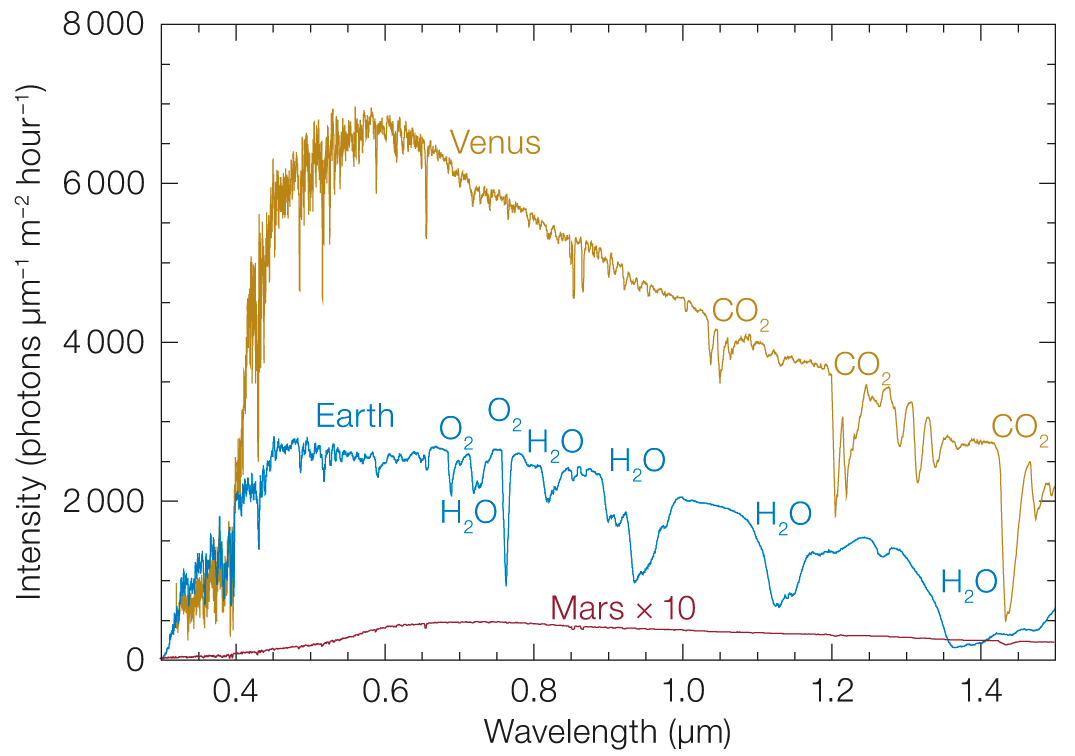

Planetary spectra

Spectra of Earth, Venus, and Mars the visible to near infrared wavelength range (the reflected flux of Mars has been multiplied by 10 for better visibility).

Credit: ESO/adapted from Kaltenegger (2017)